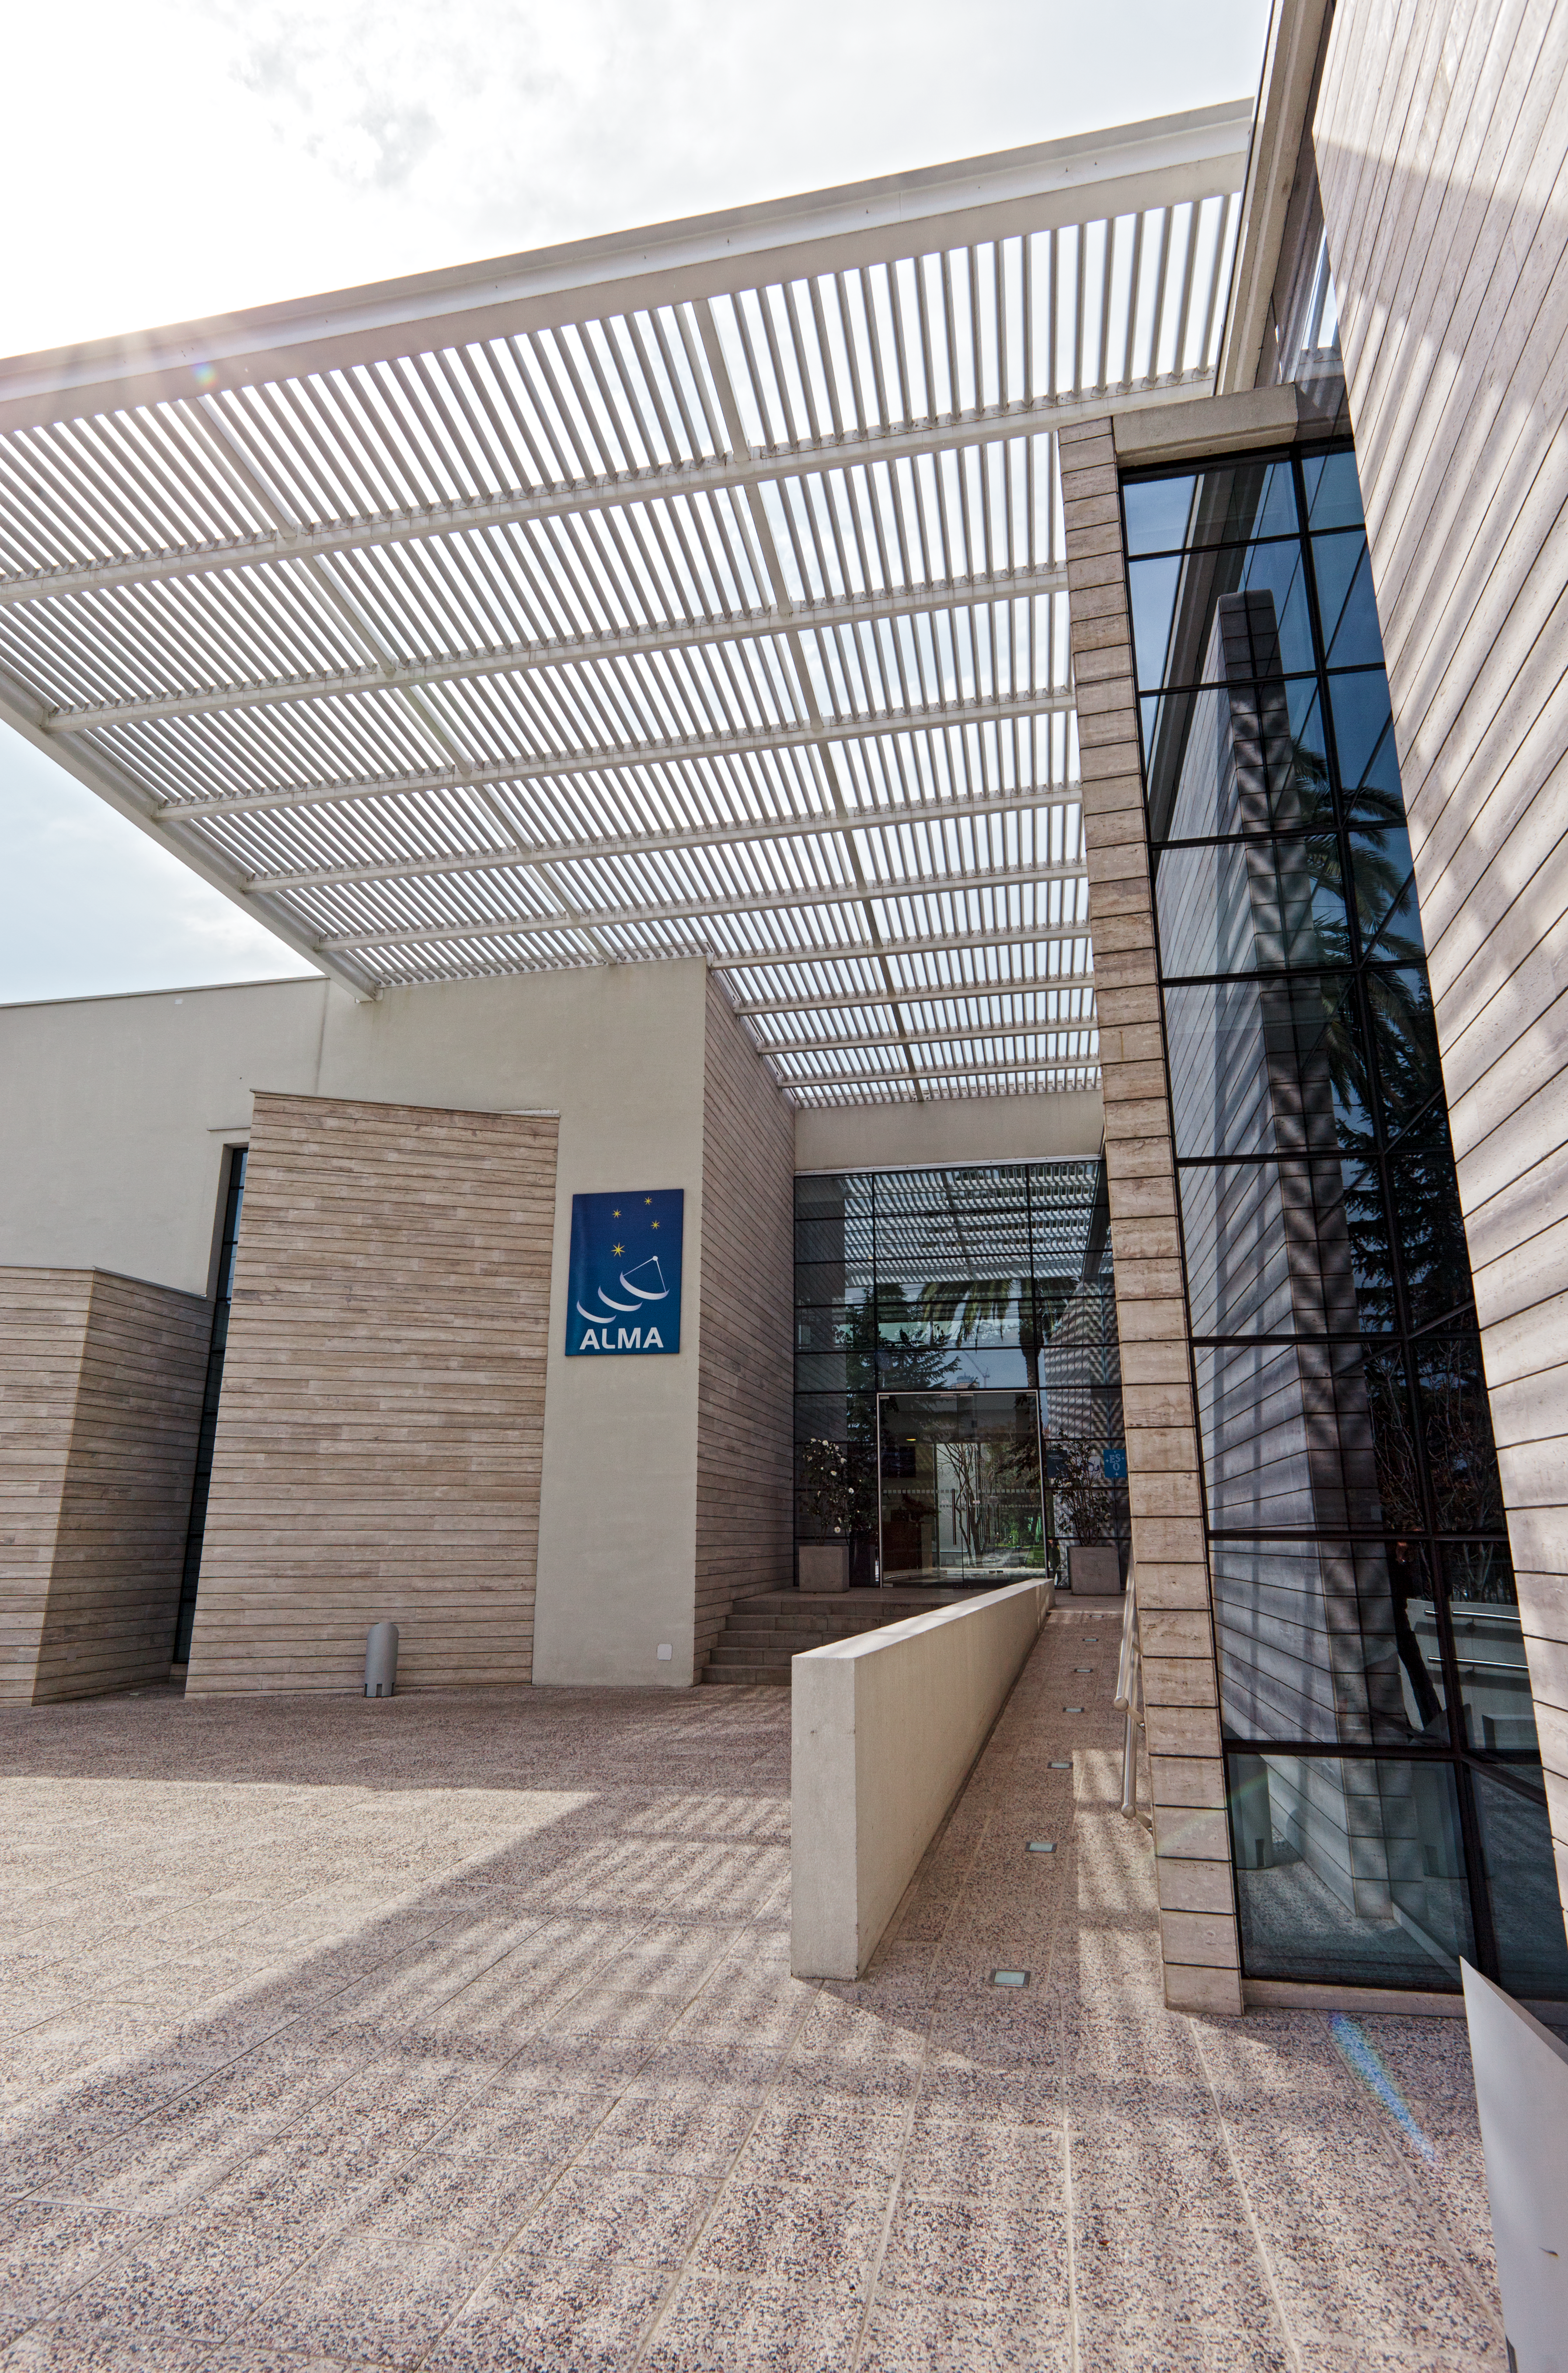

ALMA Santiago central office entrance

Entrance of the new ALMA Santiago Central Office that was constructed by ESO in front of their offices at Vitacura, in 2011.

Credit: ESO